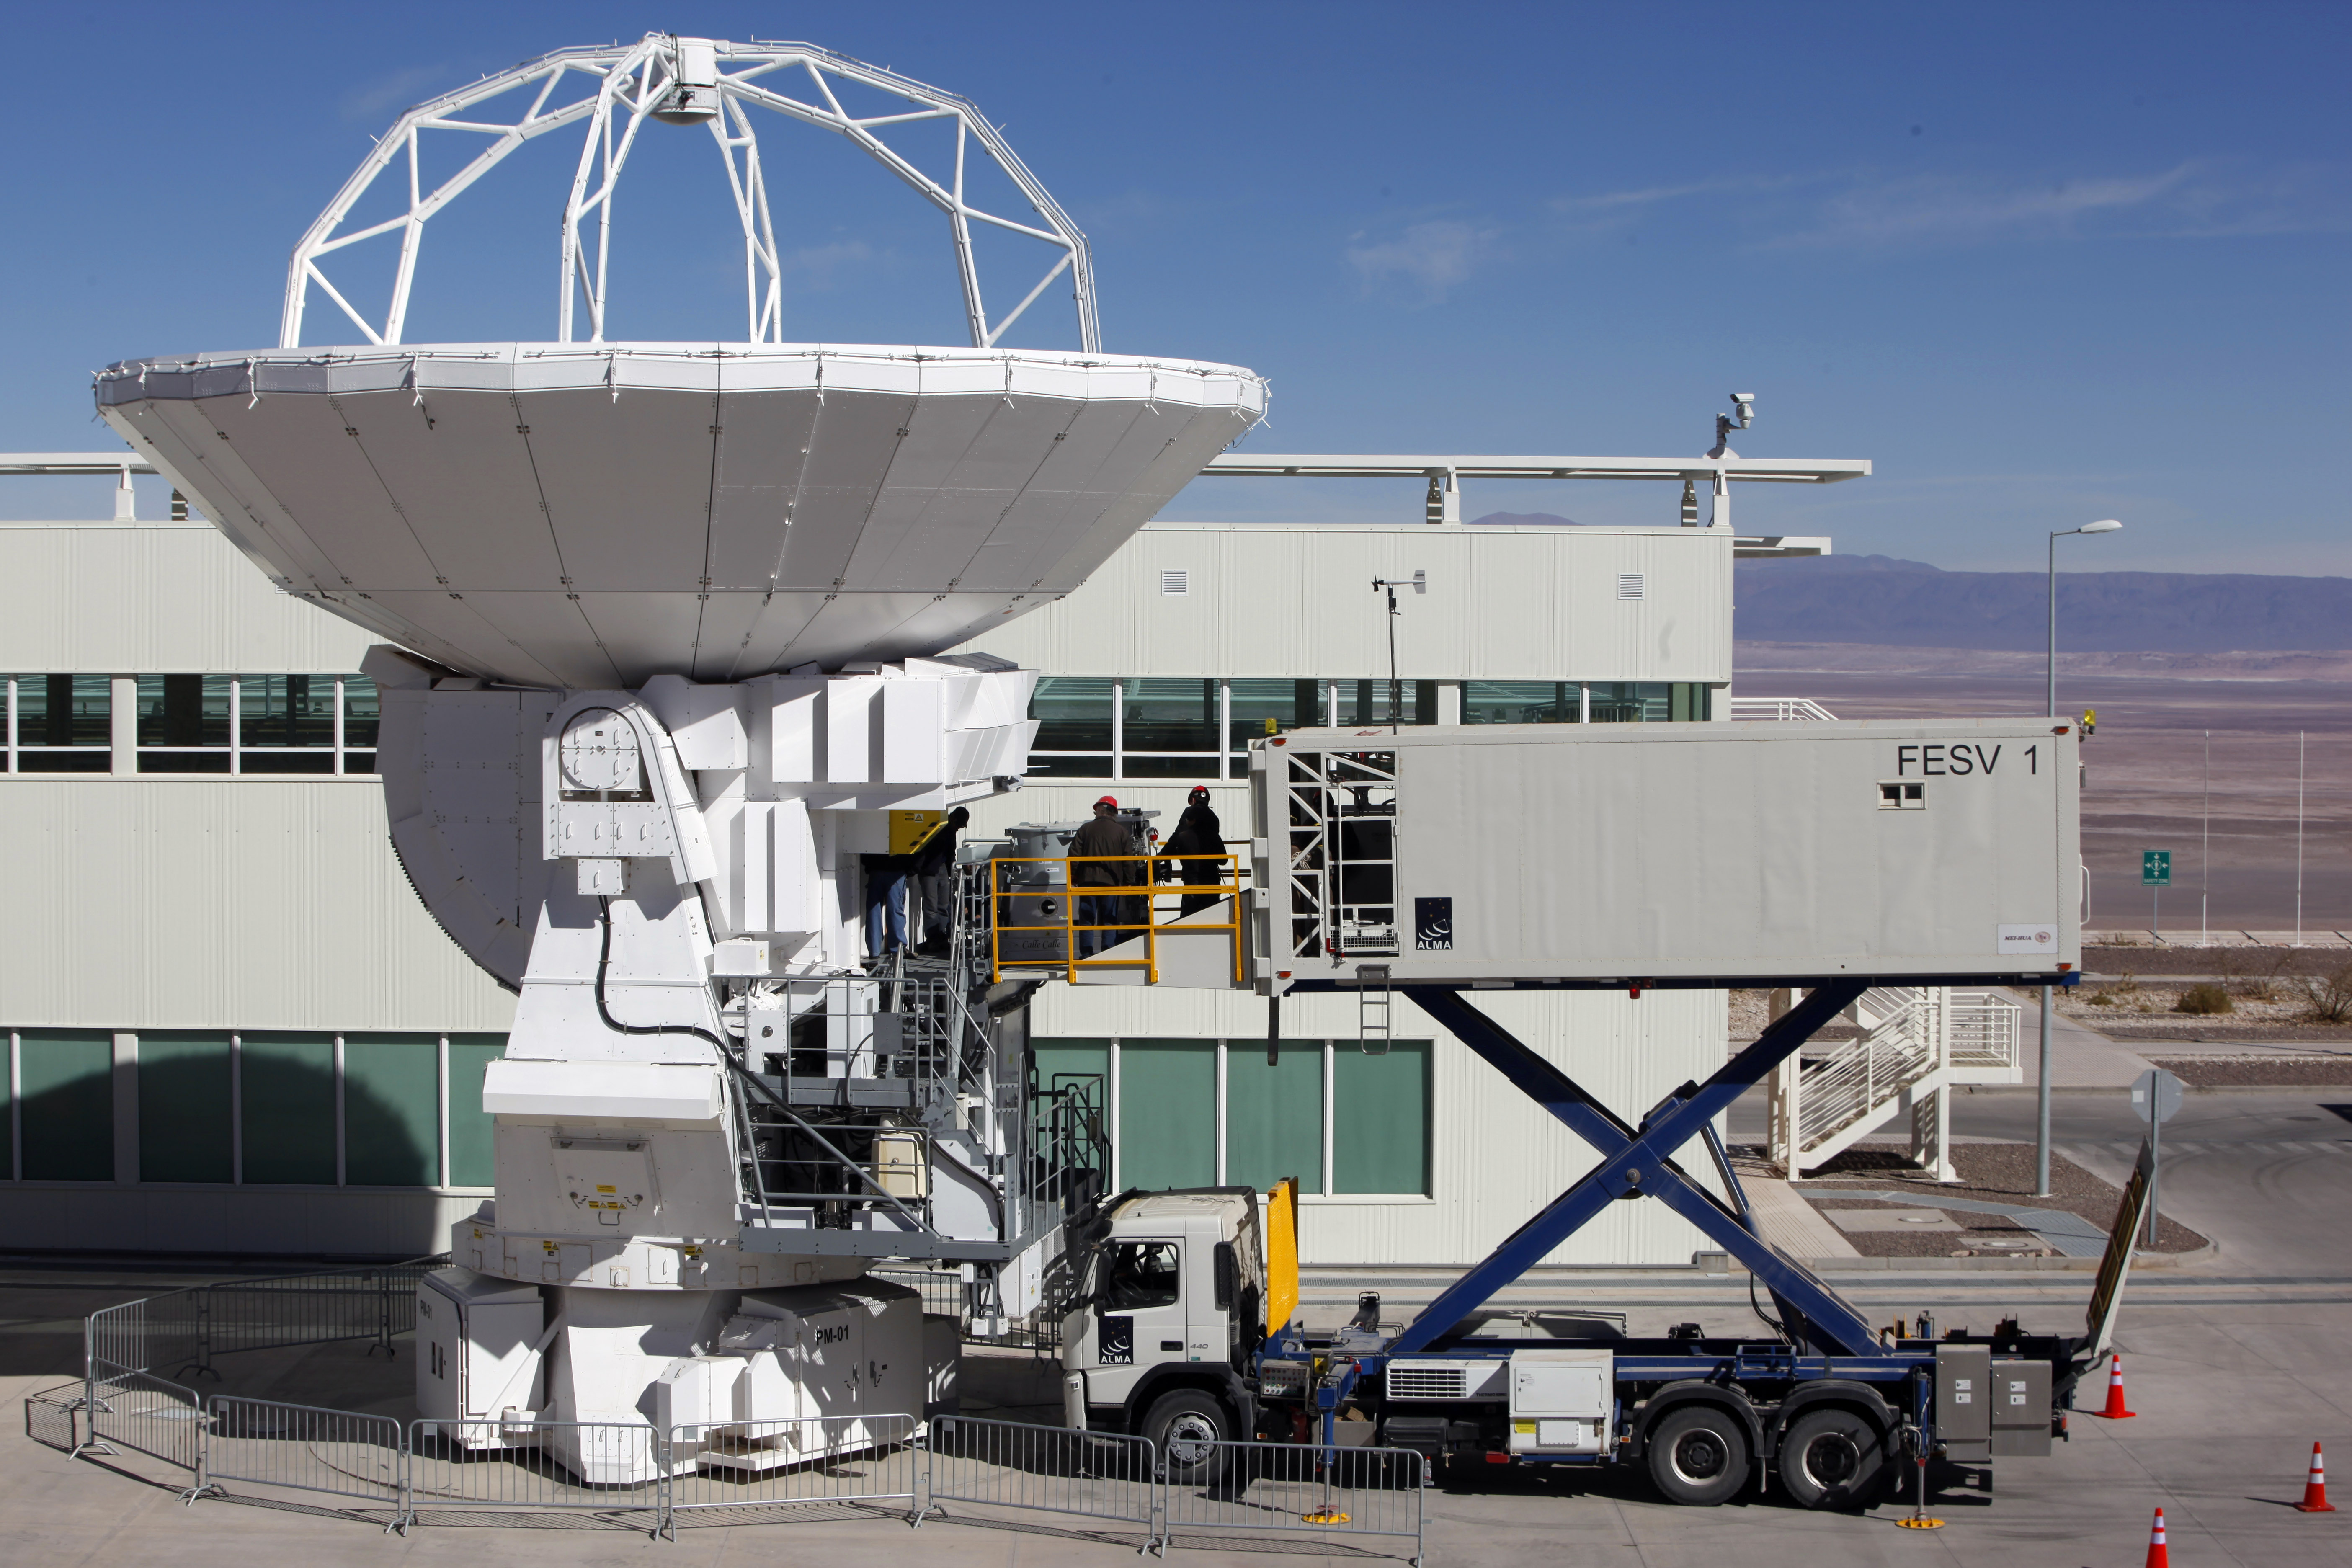

Front End Truck

Truck specially built to perform the repairs and maintenance of the Front End of the antennas.

Credit: ALMA (ESO / NAOJ / NRAO)